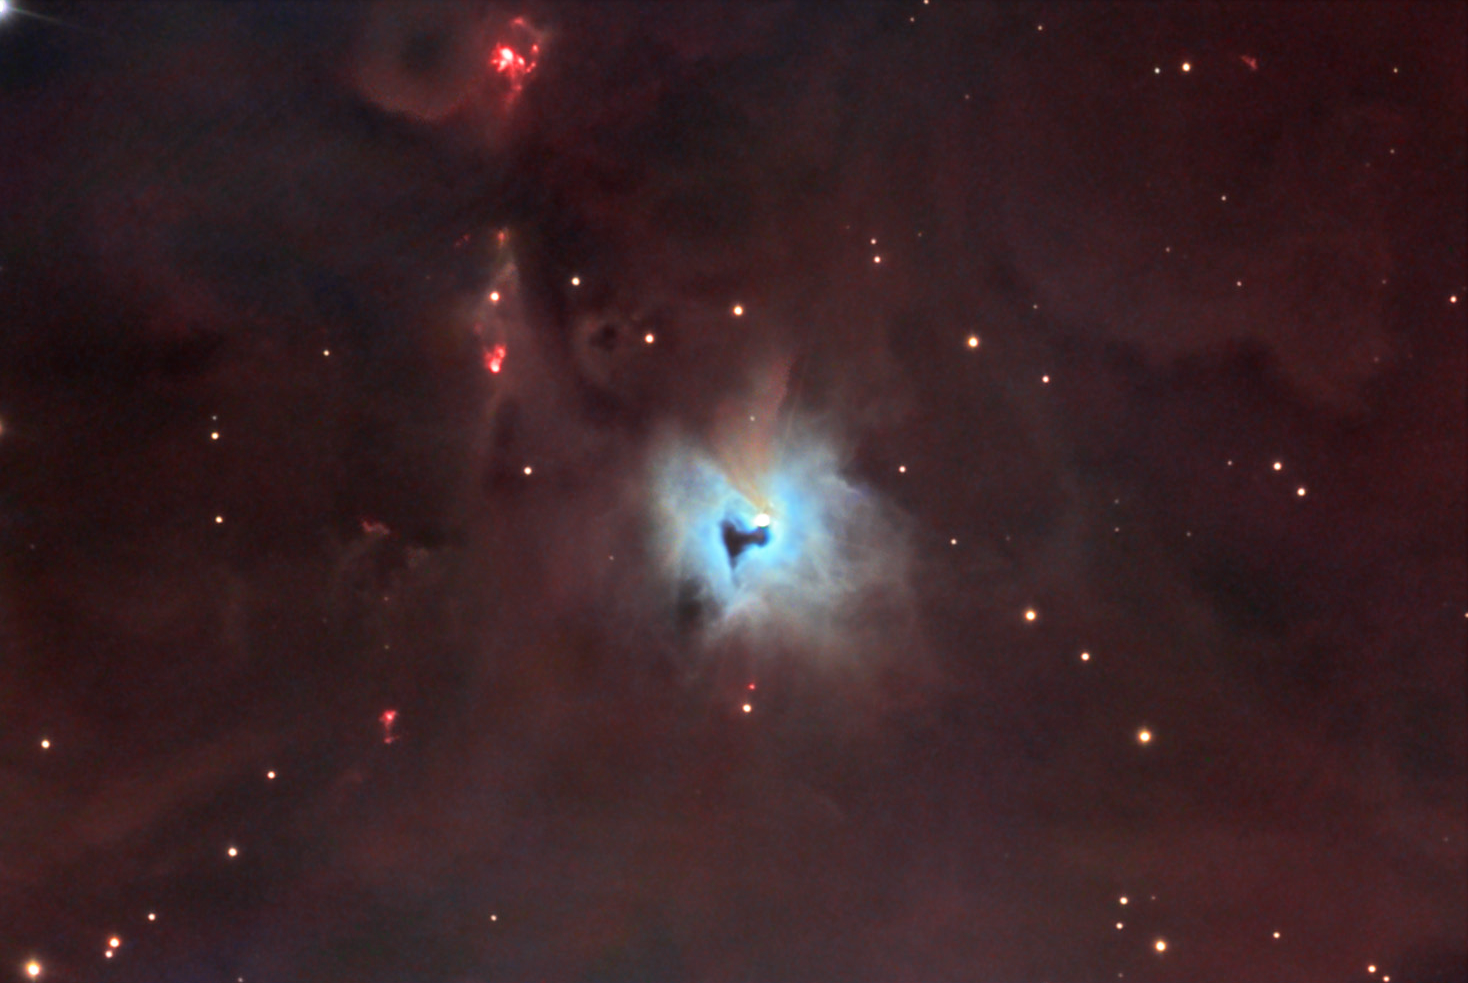

NGC 1999

If you were "knocking on Heaven's door.." then this might be the keyhole you could peer through. The bright star in the center of this nebula is V380 Orionis and the entire complex is just south of the much more famous Orion Nebula. V380 Orionis is a very young variable star. Its natal clouds of gas and dust still surround it. The blue color indicates much of the light in this region is being strongly scattered (like the blue daytime sky) instead of glowing red like much of the rest of the field. The dark keyhole-like structure is a very thick cloud of dust (and gas) that totally blocks the light of the illuminated region behind it. This kind of dark cloud is often called a "Bok Globule"- named after the late University of Arizona astronomer Bart Bok. Bok Globules are thought to harbor proto-stars that may burst forth into full-fledged suns soon.

This image was taken as part of Advanced Observing Program (AOP) program at Kitt Peak Visitor Center during 2014.

Credit: KPNO/NOIRLab/NSF/AURA/Dan and Erica Simpson/Adam Block